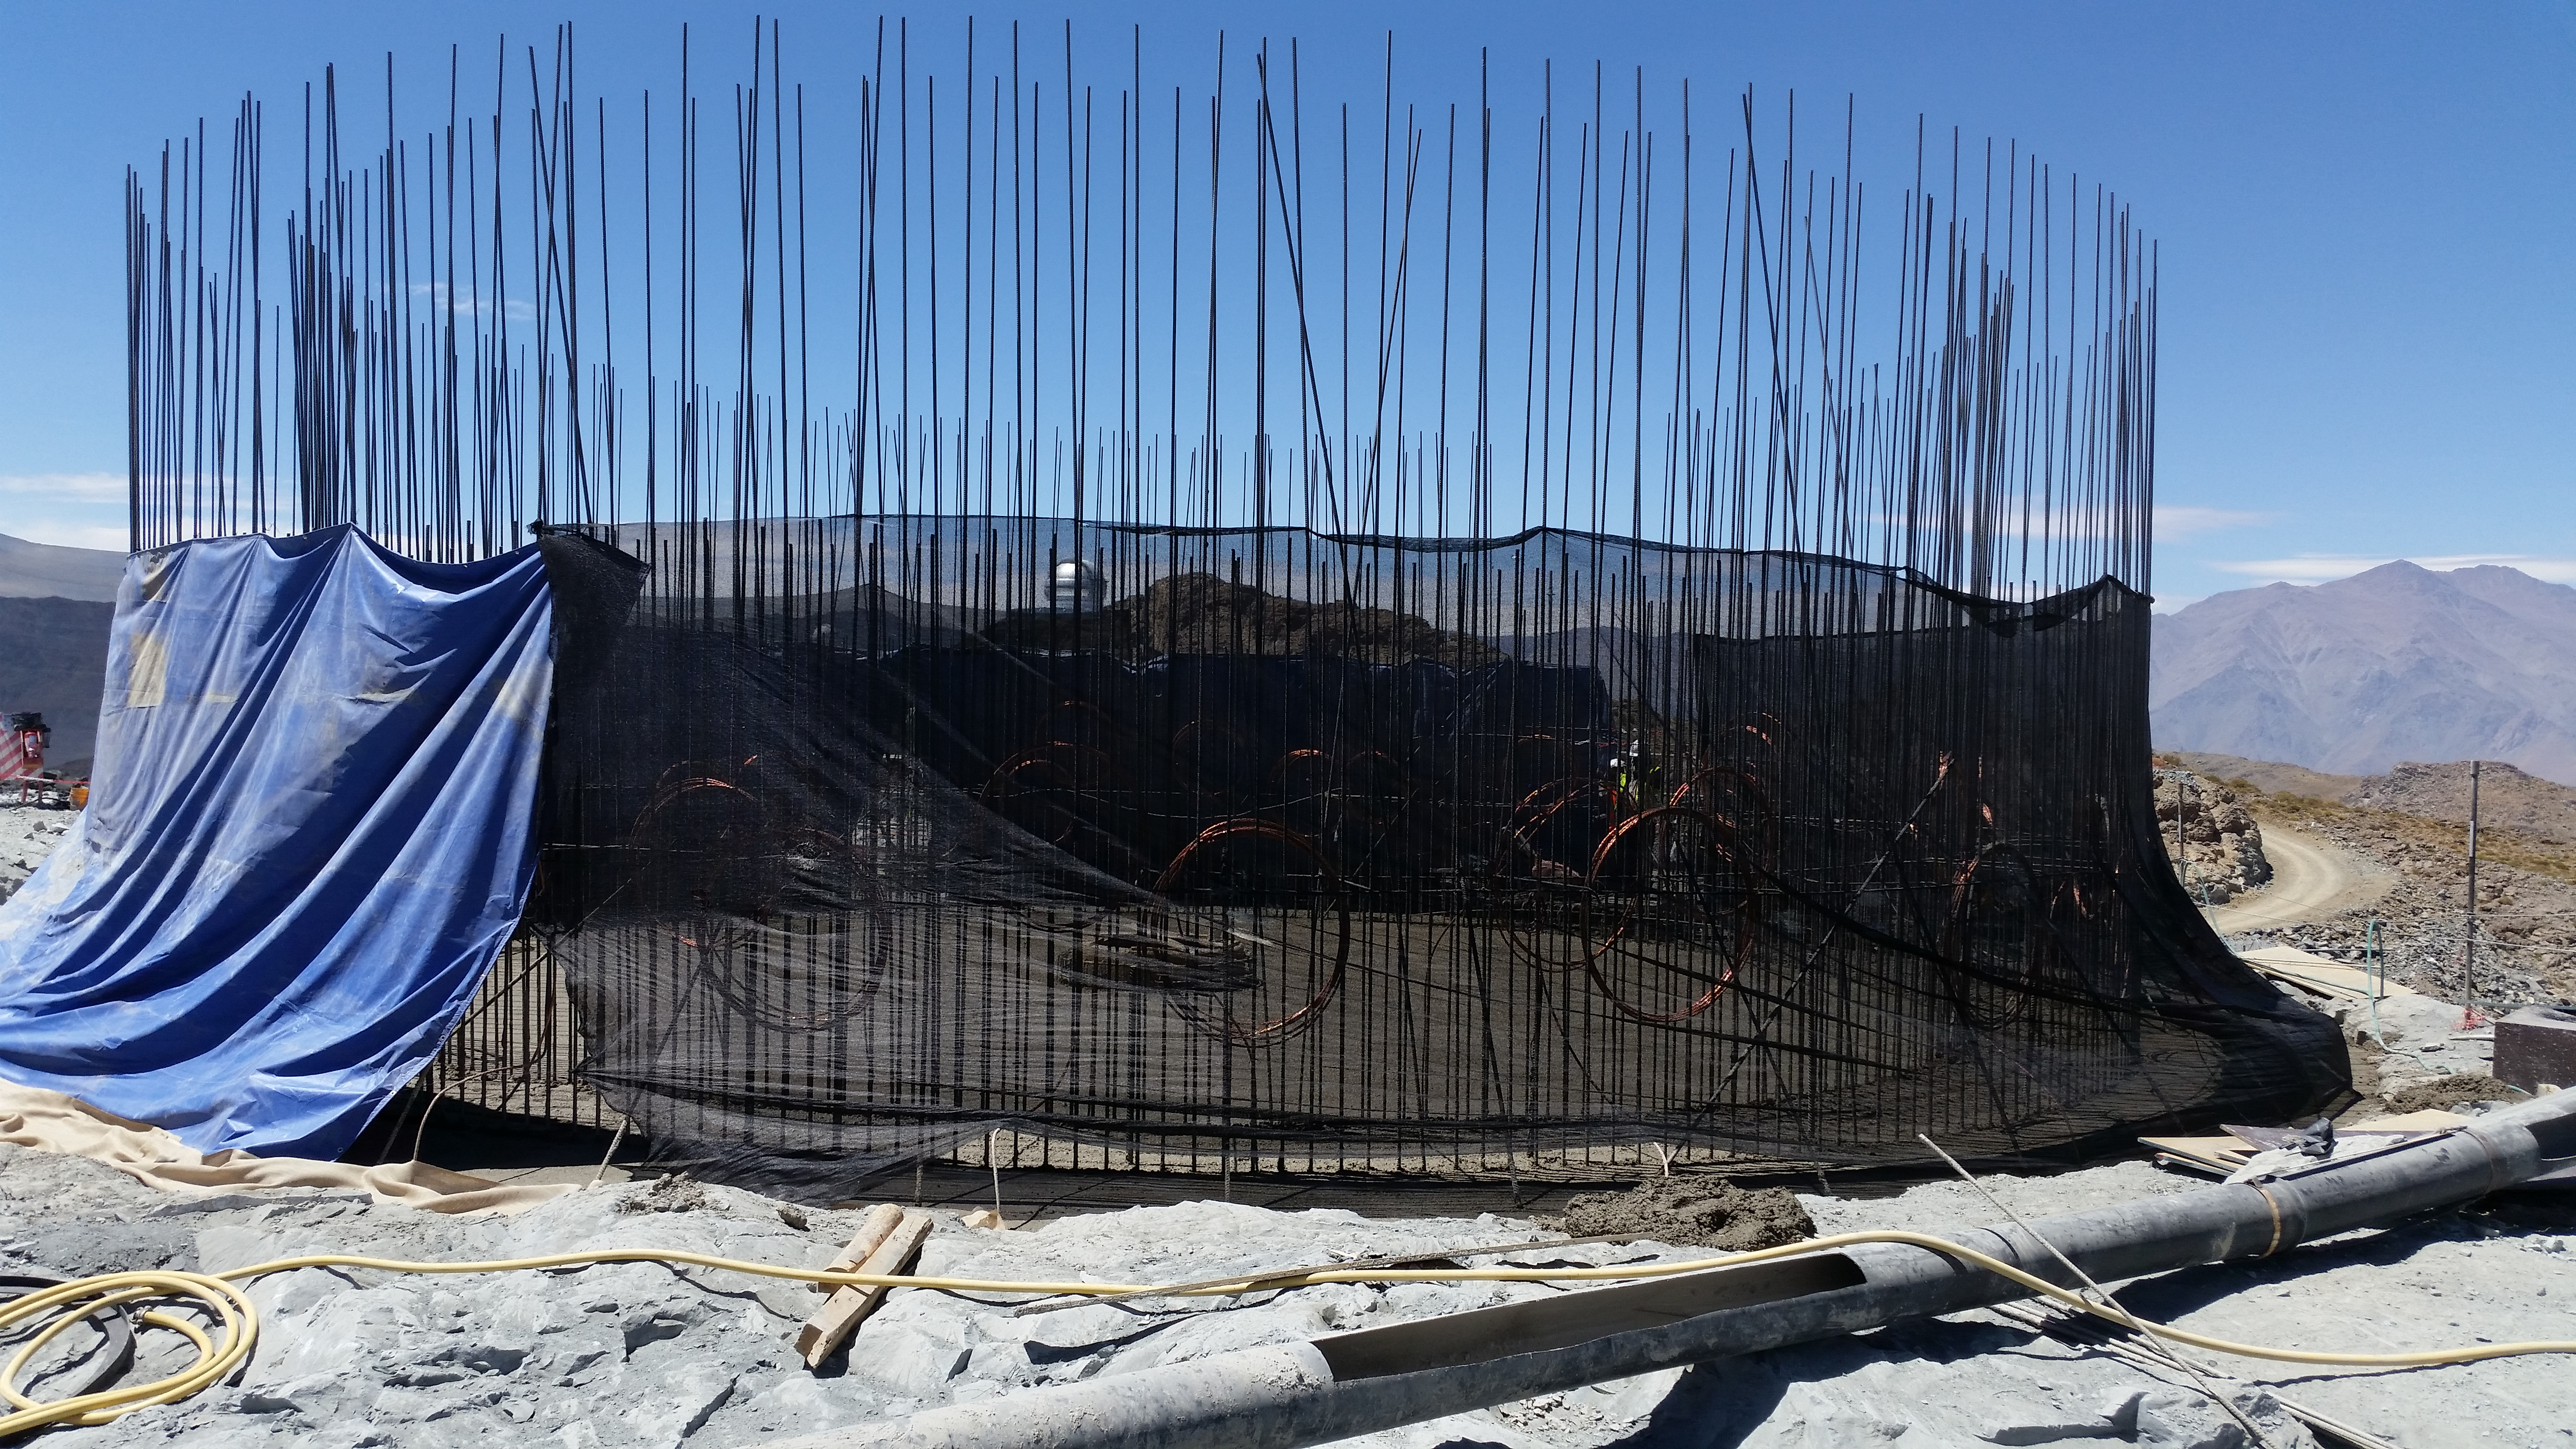

2016-02-23T05:00:00+00:00

Concrete in the pier foundation / monolith pier foundation concluded.

Credit: Rubin Observatory/NSF/AURA